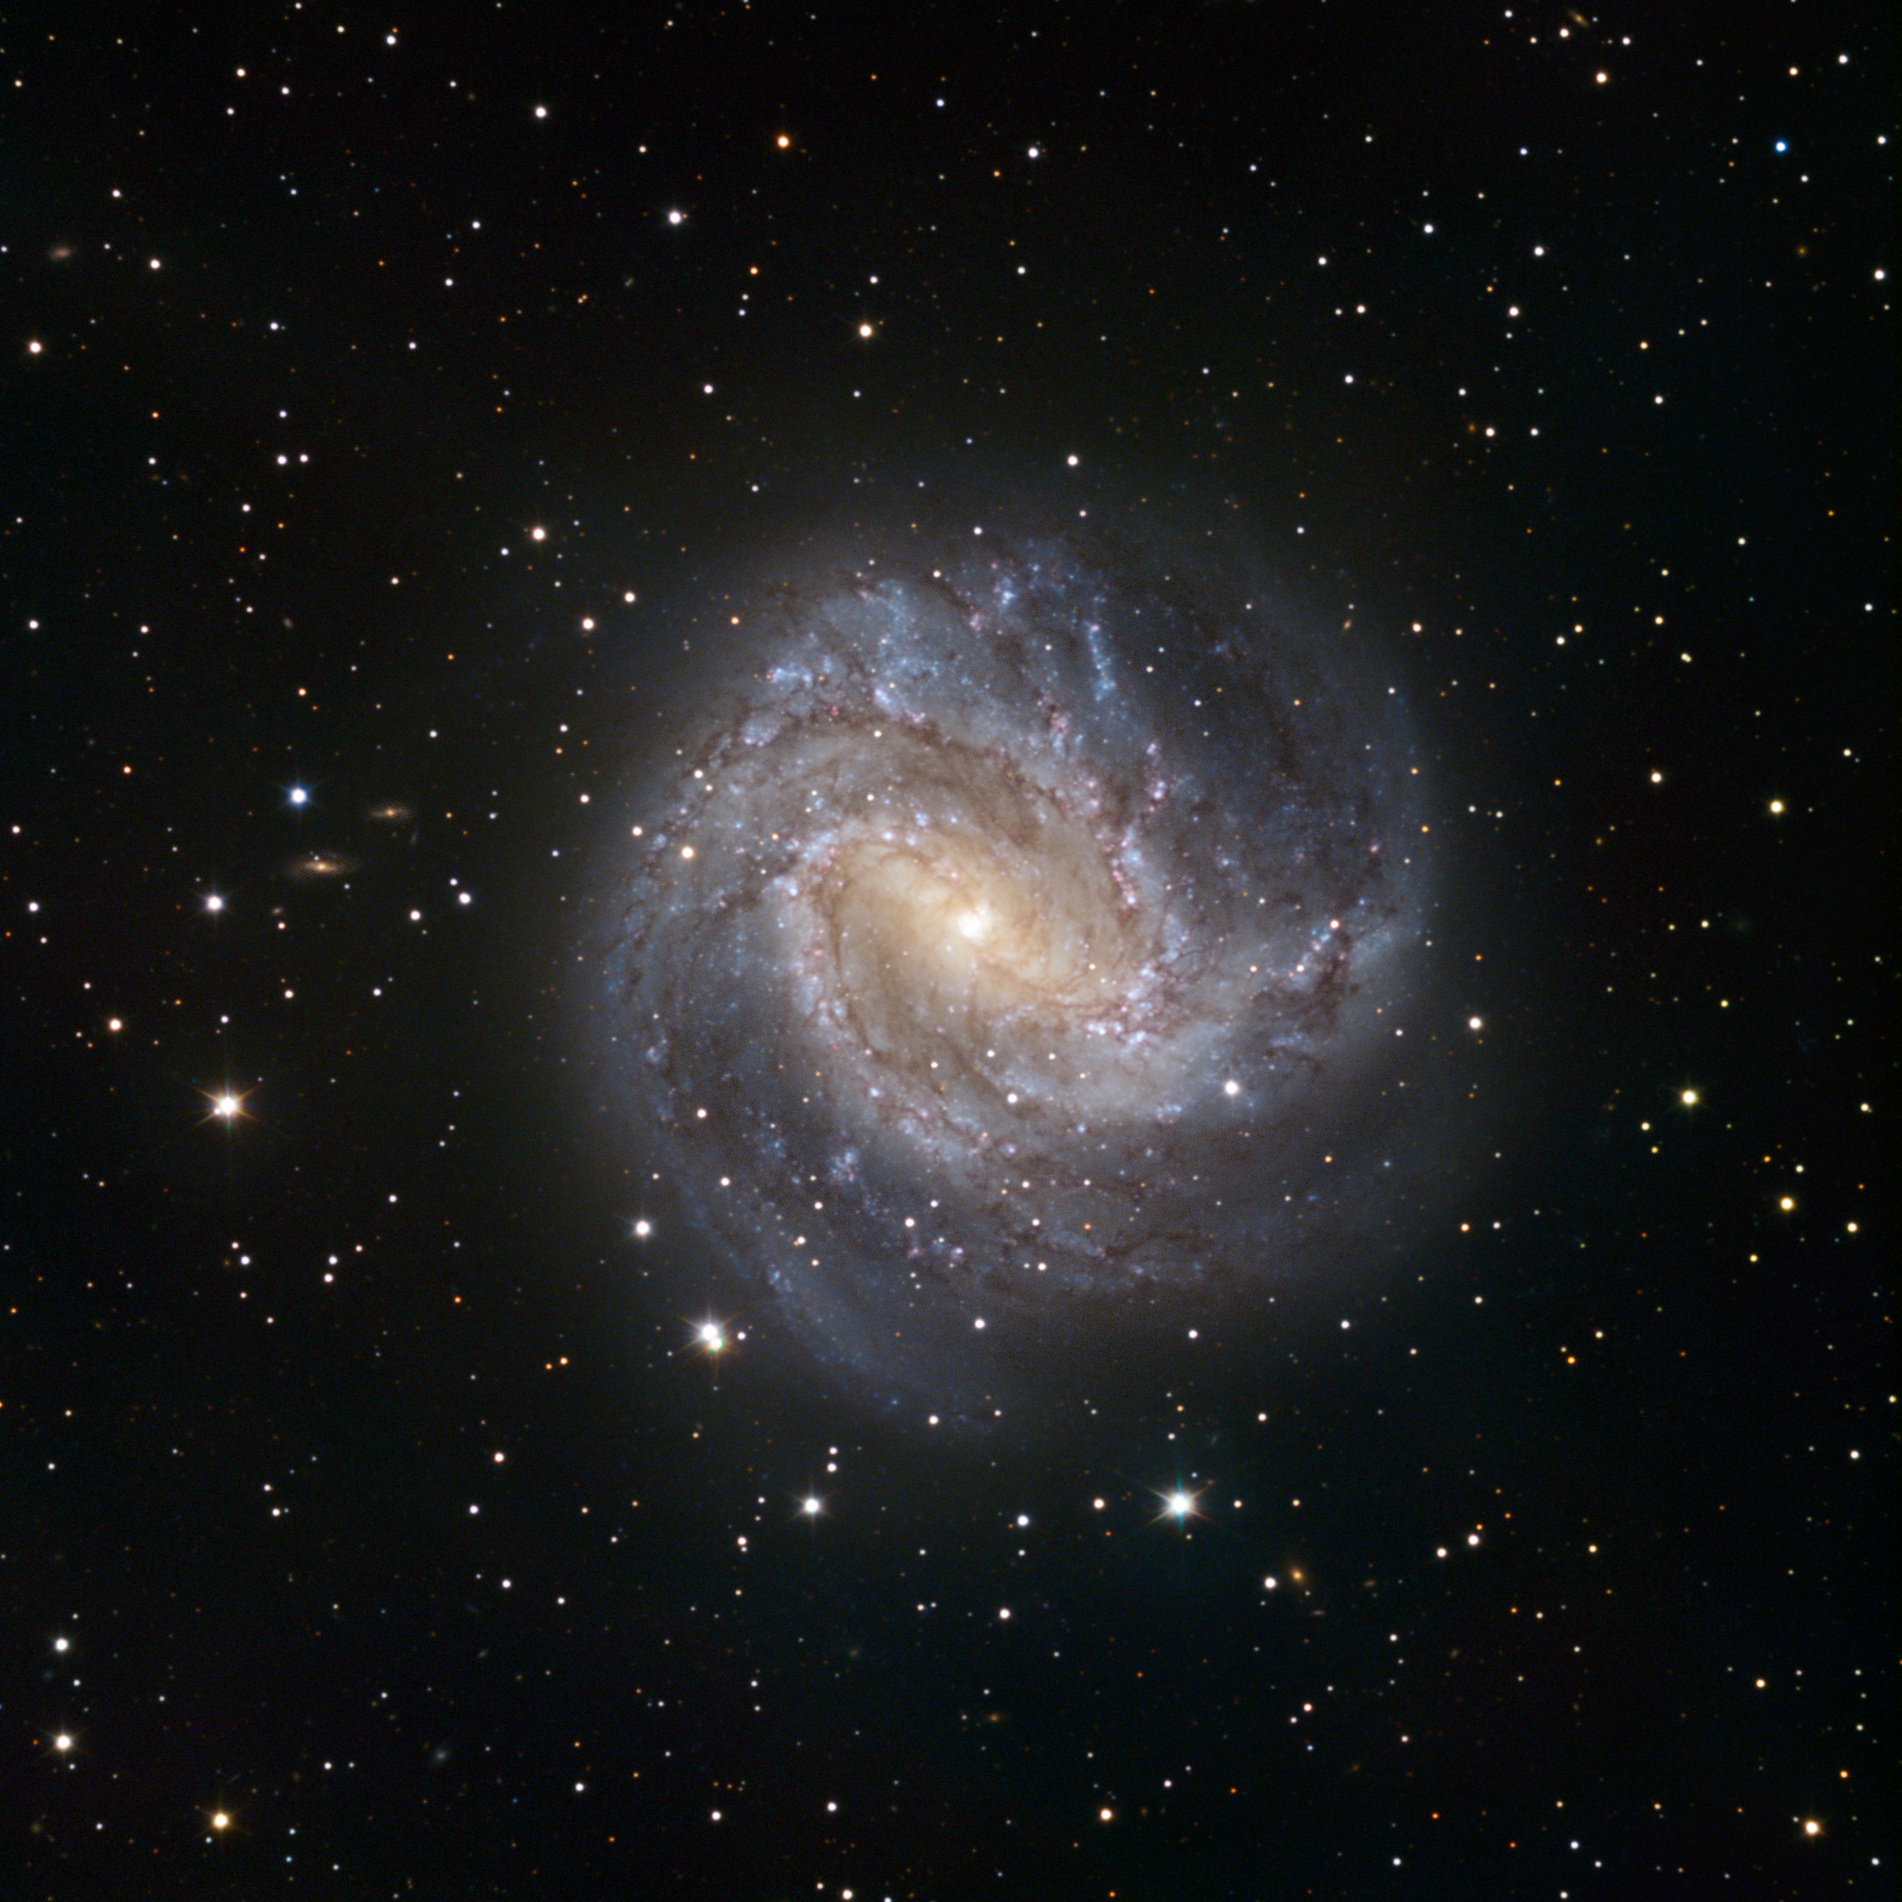

TRAPPIST first light image of the spiral galaxy Messier 83

One of the TRAPPIST first light images shows the spiral galaxy Messier 83. Messier 83 lies roughly 15 million light-years away in the huge southern constellation of Hydra (the Sea Serpent). It stretches across 40 000 light-years, making it roughly 2.5 times smaller than our own Milky Way. However, in some respects, Messier 83 is quite similar to our own galaxy. Both the Milky Way and Messier 83 have a bar across their galactic nucleus, the dense spherical conglomeration of stars seen at the centre of the galaxies.

TRAPPIST (TRAnsiting Planets and PlanetesImals Small Telescope) is devoted to the study of planetary systems through two approaches: the detection and characterisation of planets located outside the Solar System (exoplanets) and the study of comets orbiting around the Sun. The 60-cm national telescope is operated from a control room in Liège, Belgium, 12 000 km away. The image was made from data obtained through three filters (B, V and R) and the field of view is about 20 arcminutes across.

Credit: TRAPPIST/E. Jehin/ESO